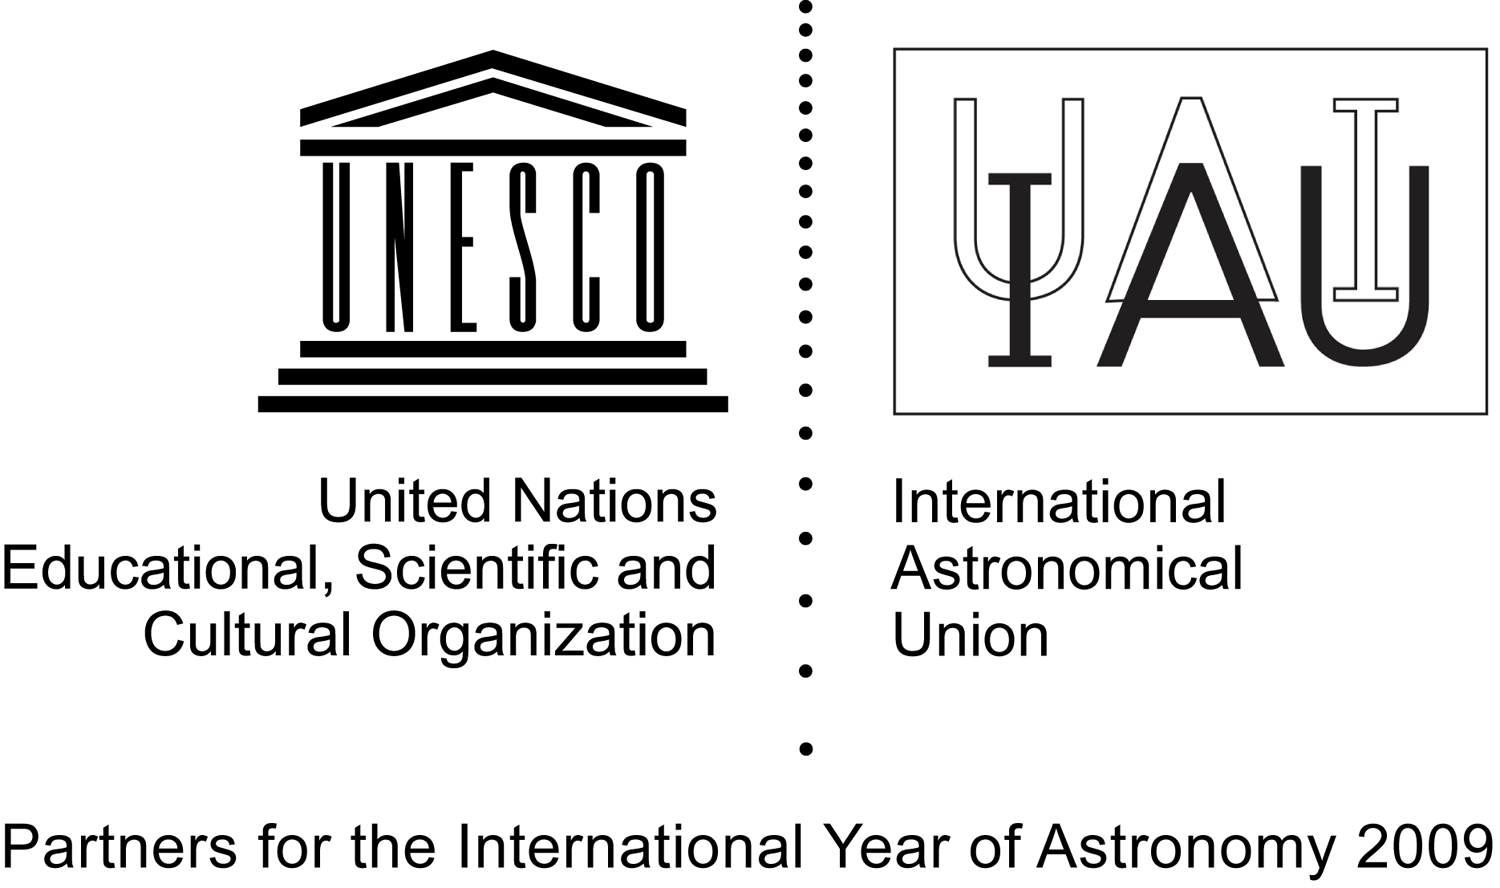

UNESCO and IAU

Credit: UNESCO and IAU